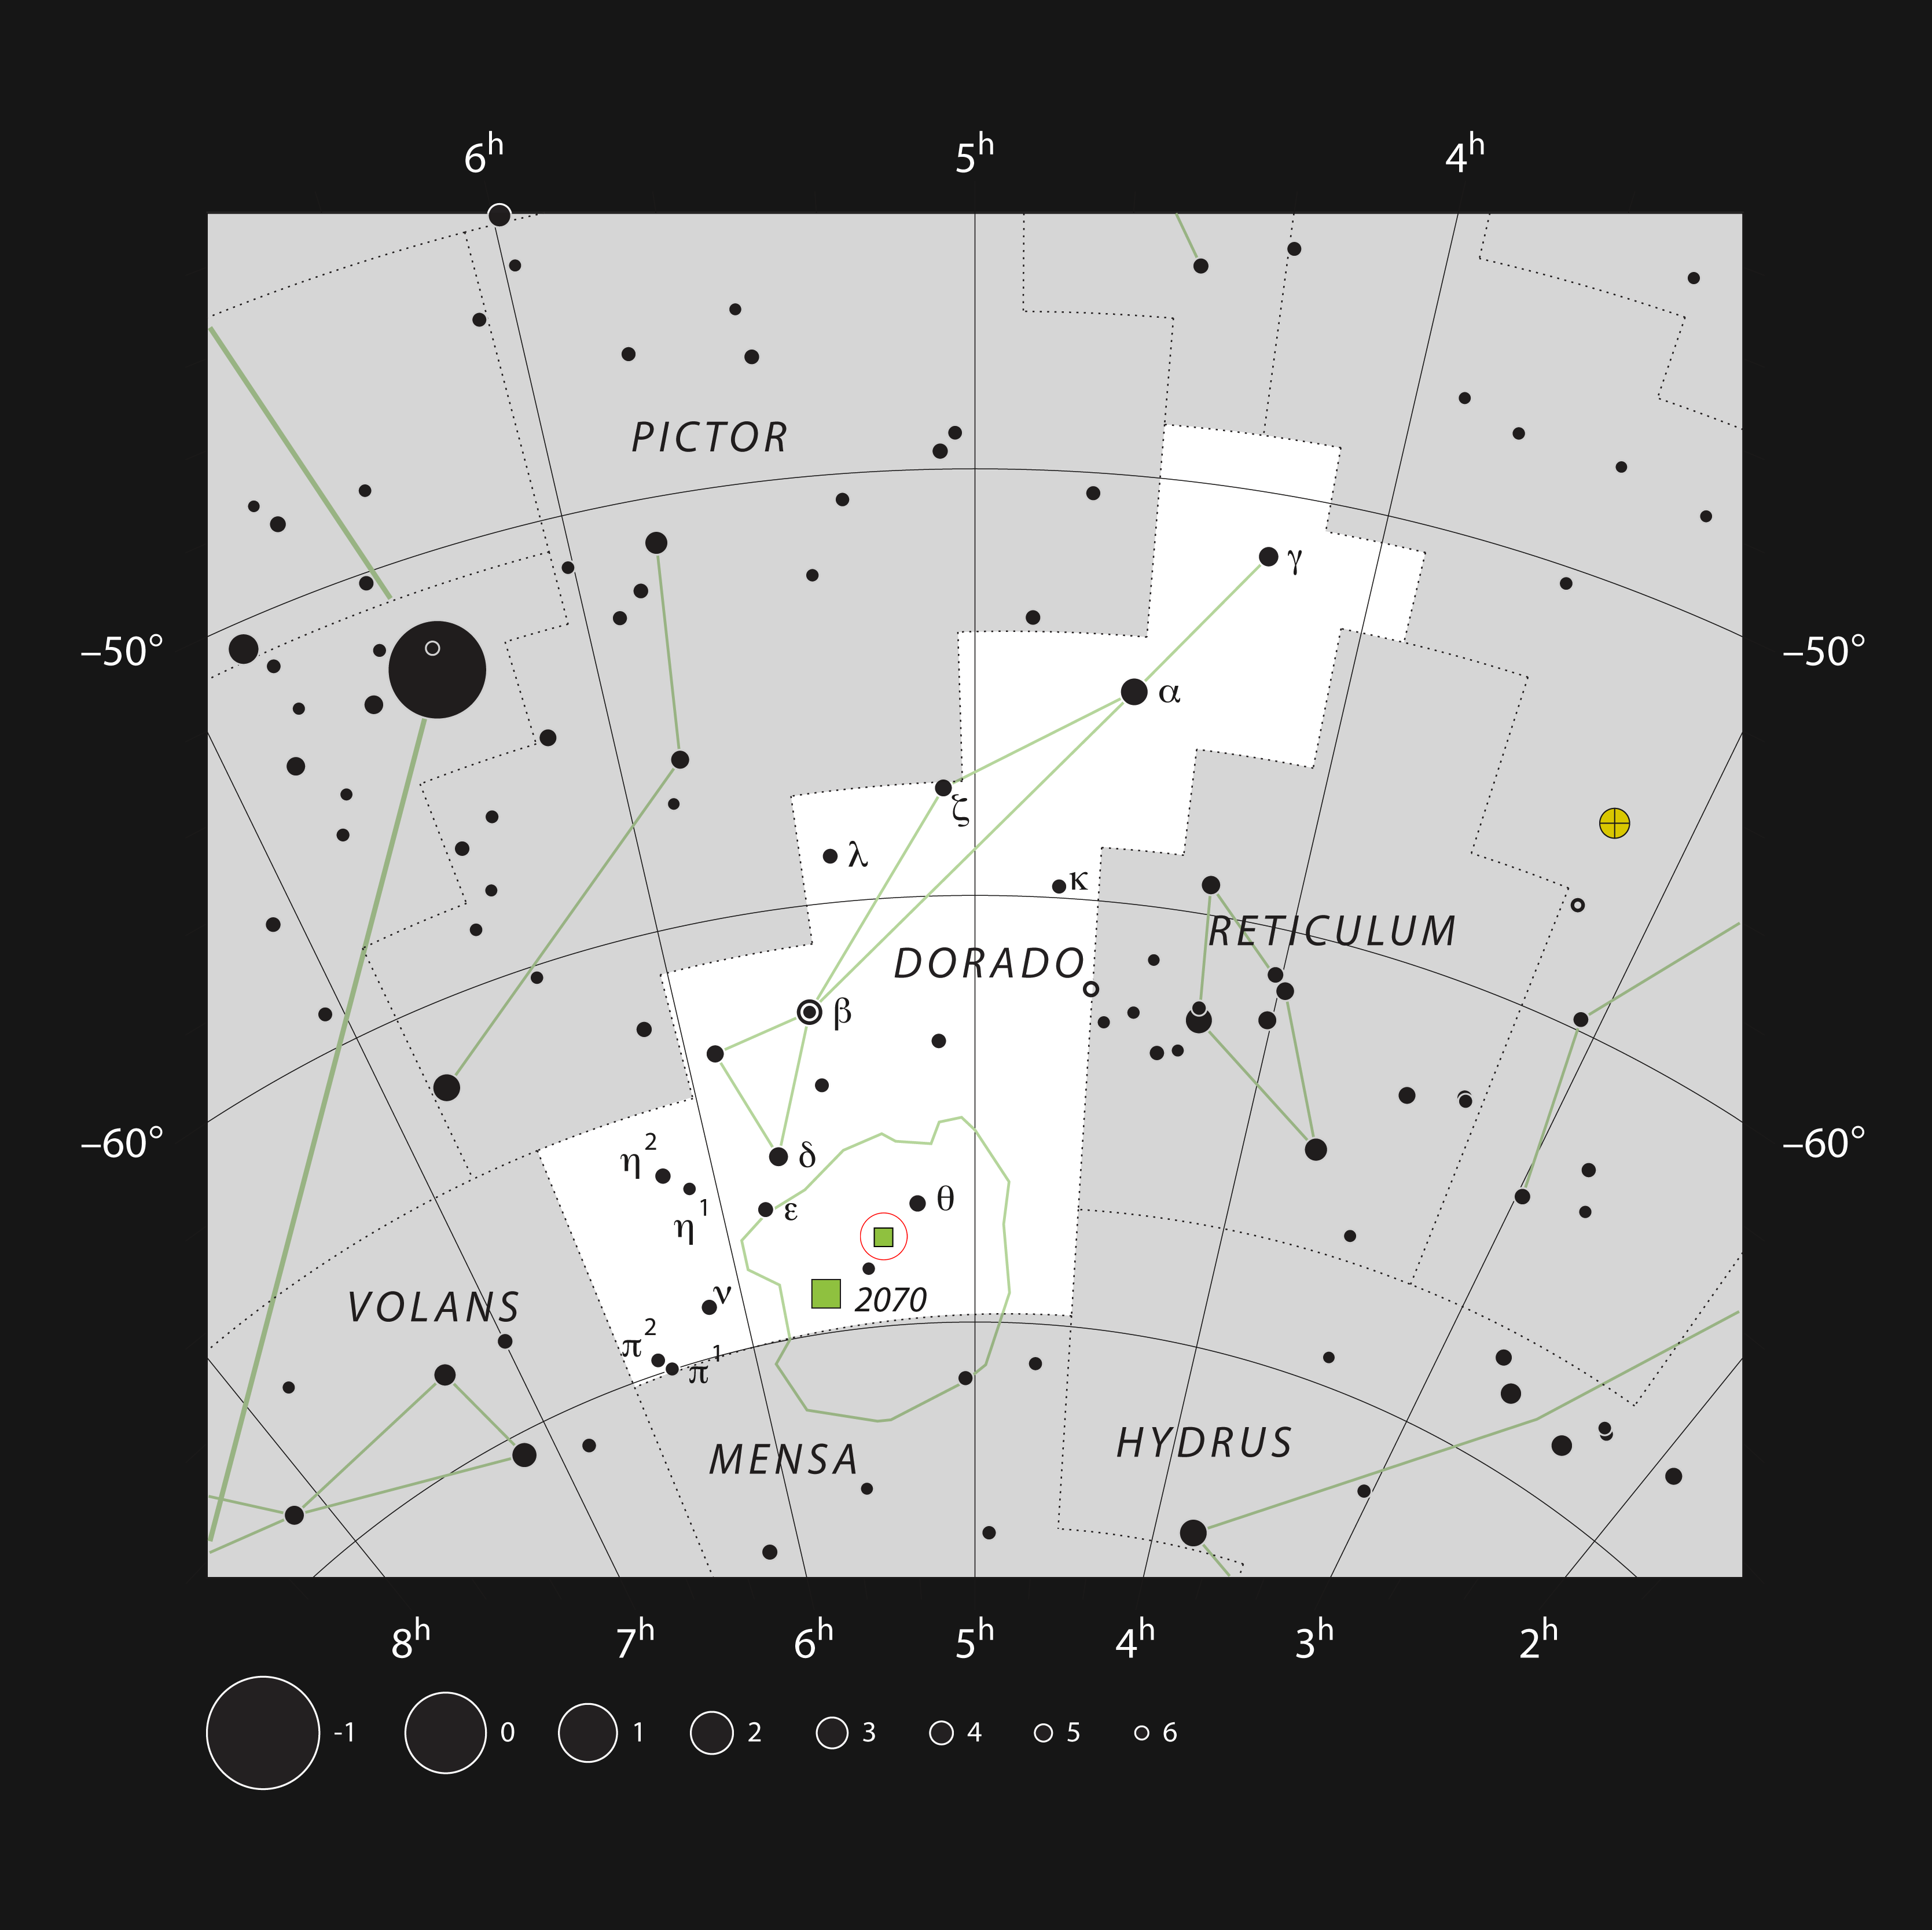

Superbubble in the constellation of Dorado

This chart shows the location of the star formation region and superbubble LHA 120–N 44 around the star cluster NGC 1929 within the constellation of Dorado (The Dolphin Fish). This map shows most of the stars visible to the unaided eye under good conditions, and the nebula is marked as a green square within a red circle. Through a moderate-sized amateur telescope this object can be seen as a faint glow.

Credit: ESO, IAU and Sky & Telescope